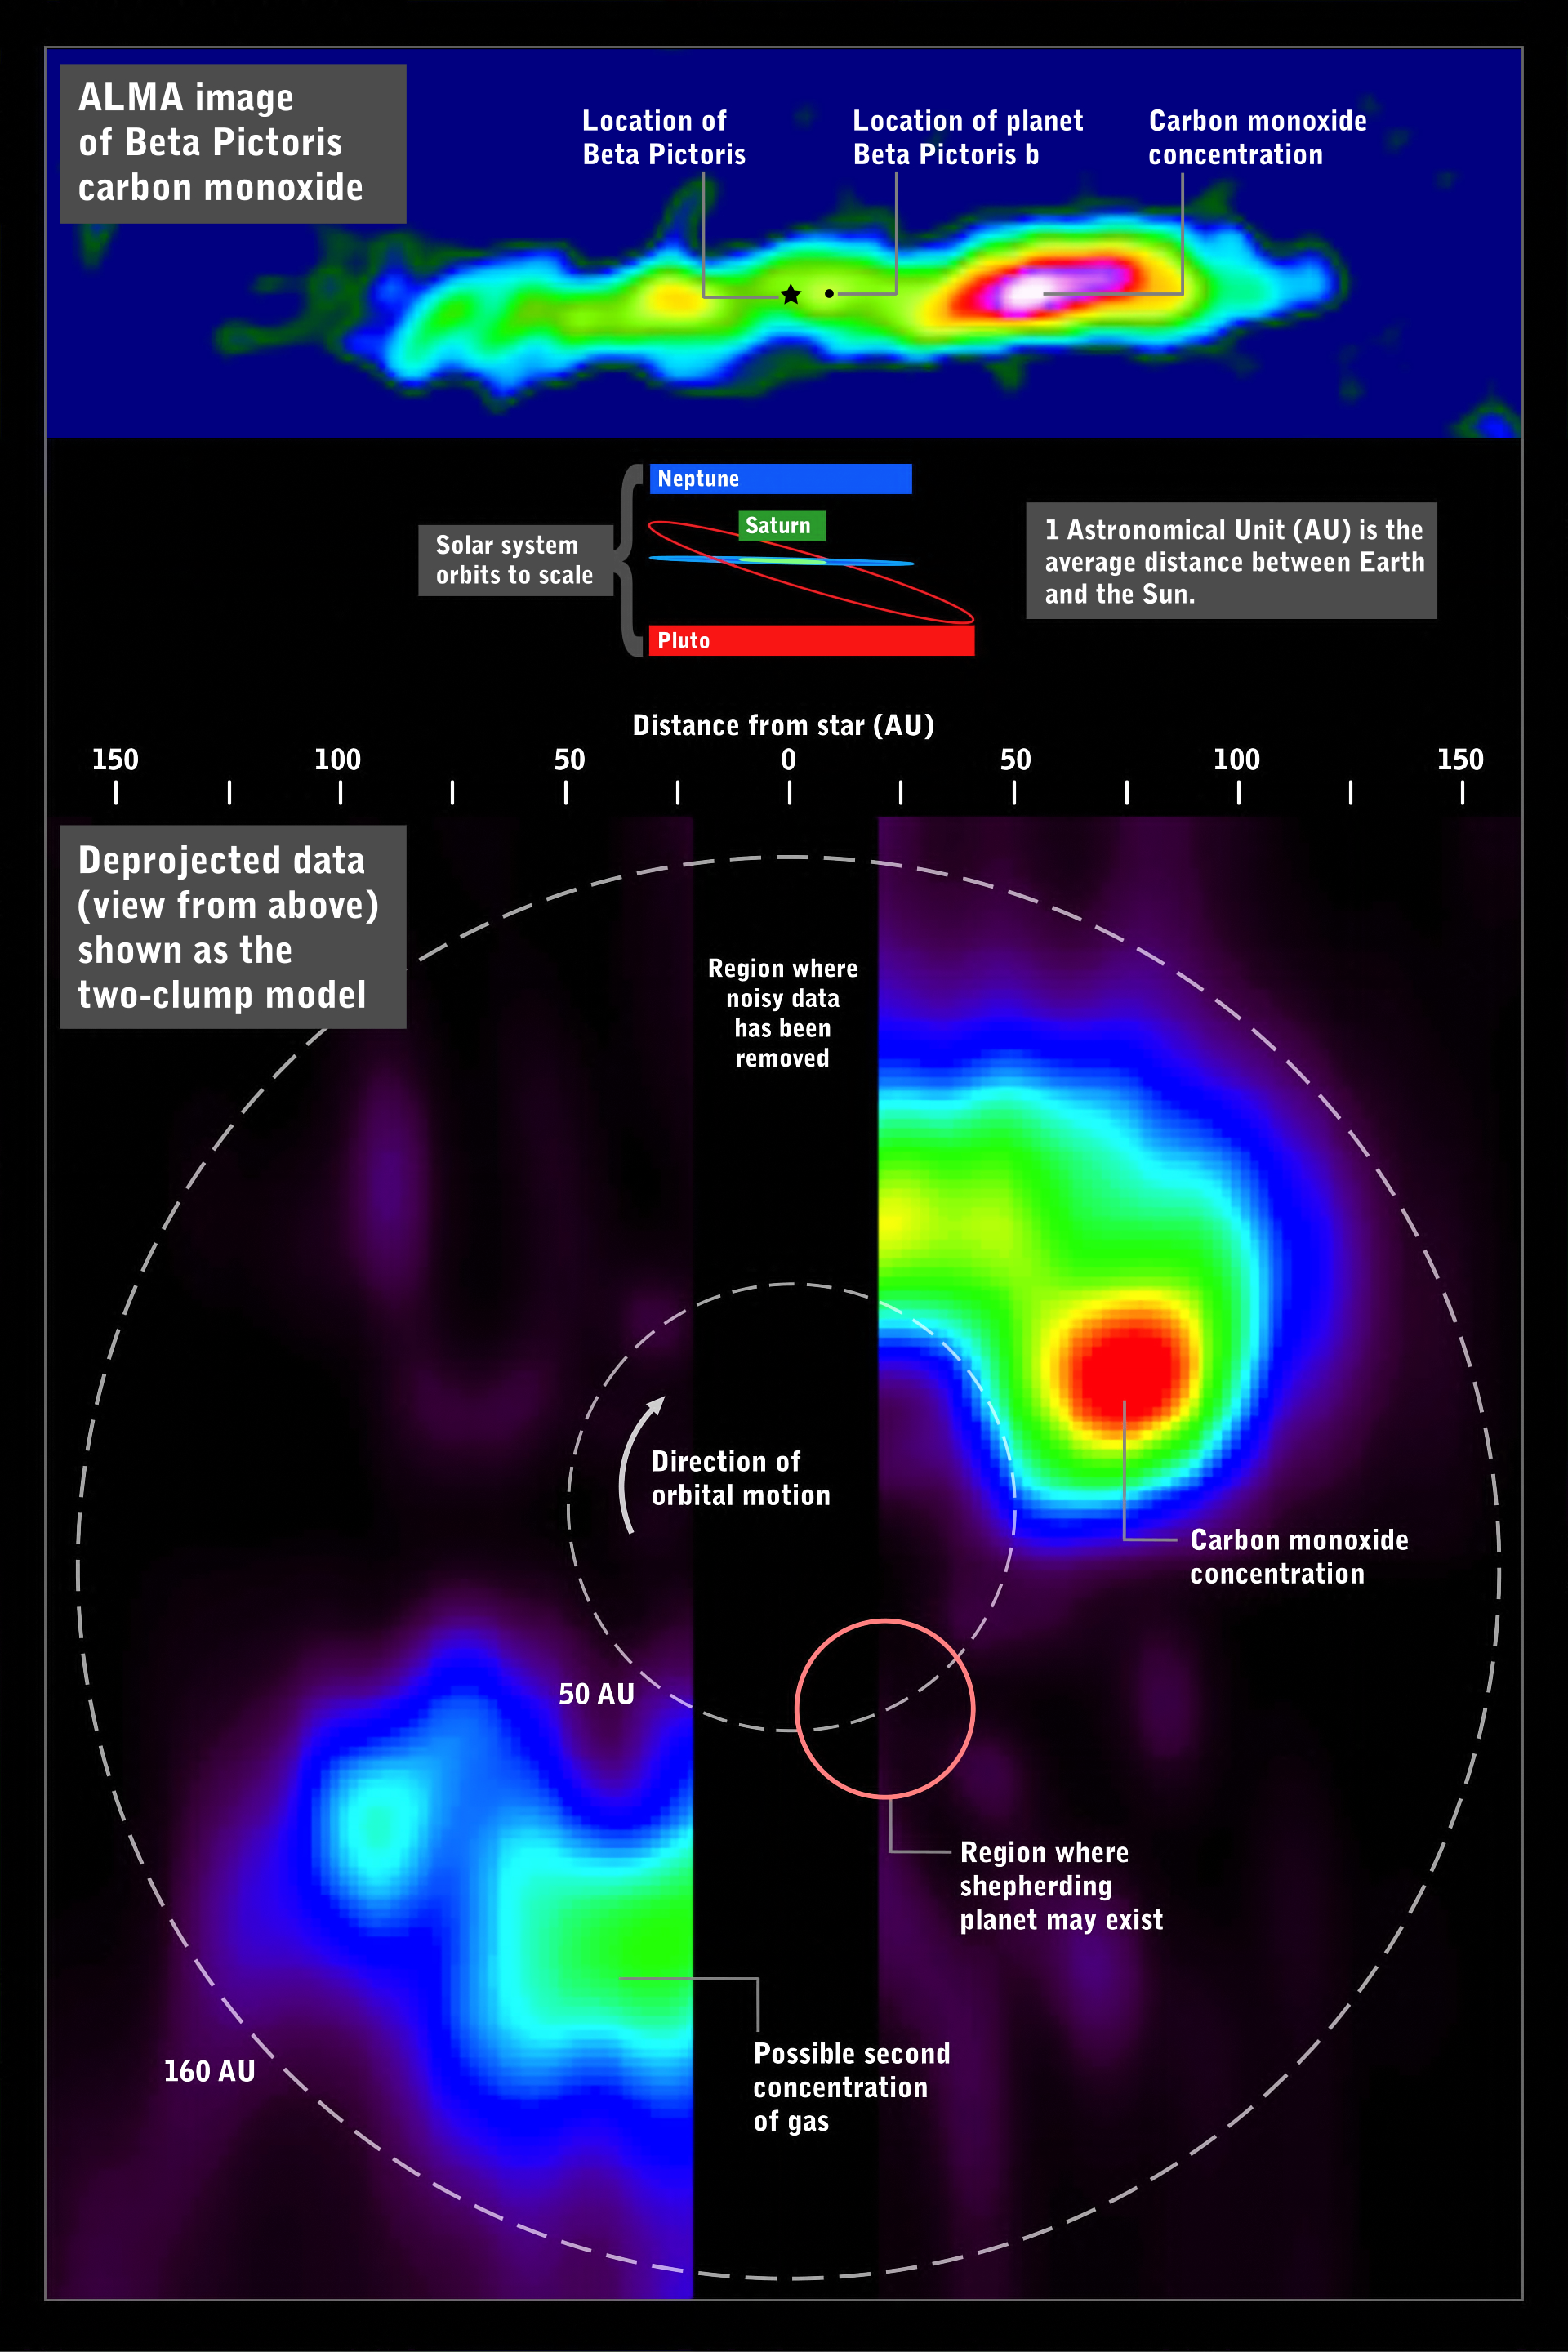

ALMA image of carbon monoxide around Beta Pictoris (infographic)

The ALMA image of carbon monoxide around Beta Pictoris (above) can be deprojected (below) to simulate a view looking down on the system, revealing the large concentration of gas in its outer reaches. For comparison, orbits within the Solar System are shown for scale.

Credit: ALMA (ESO/NAOJ/NRAO) and NASA's Goddard Space Flight Center/F. Reddy